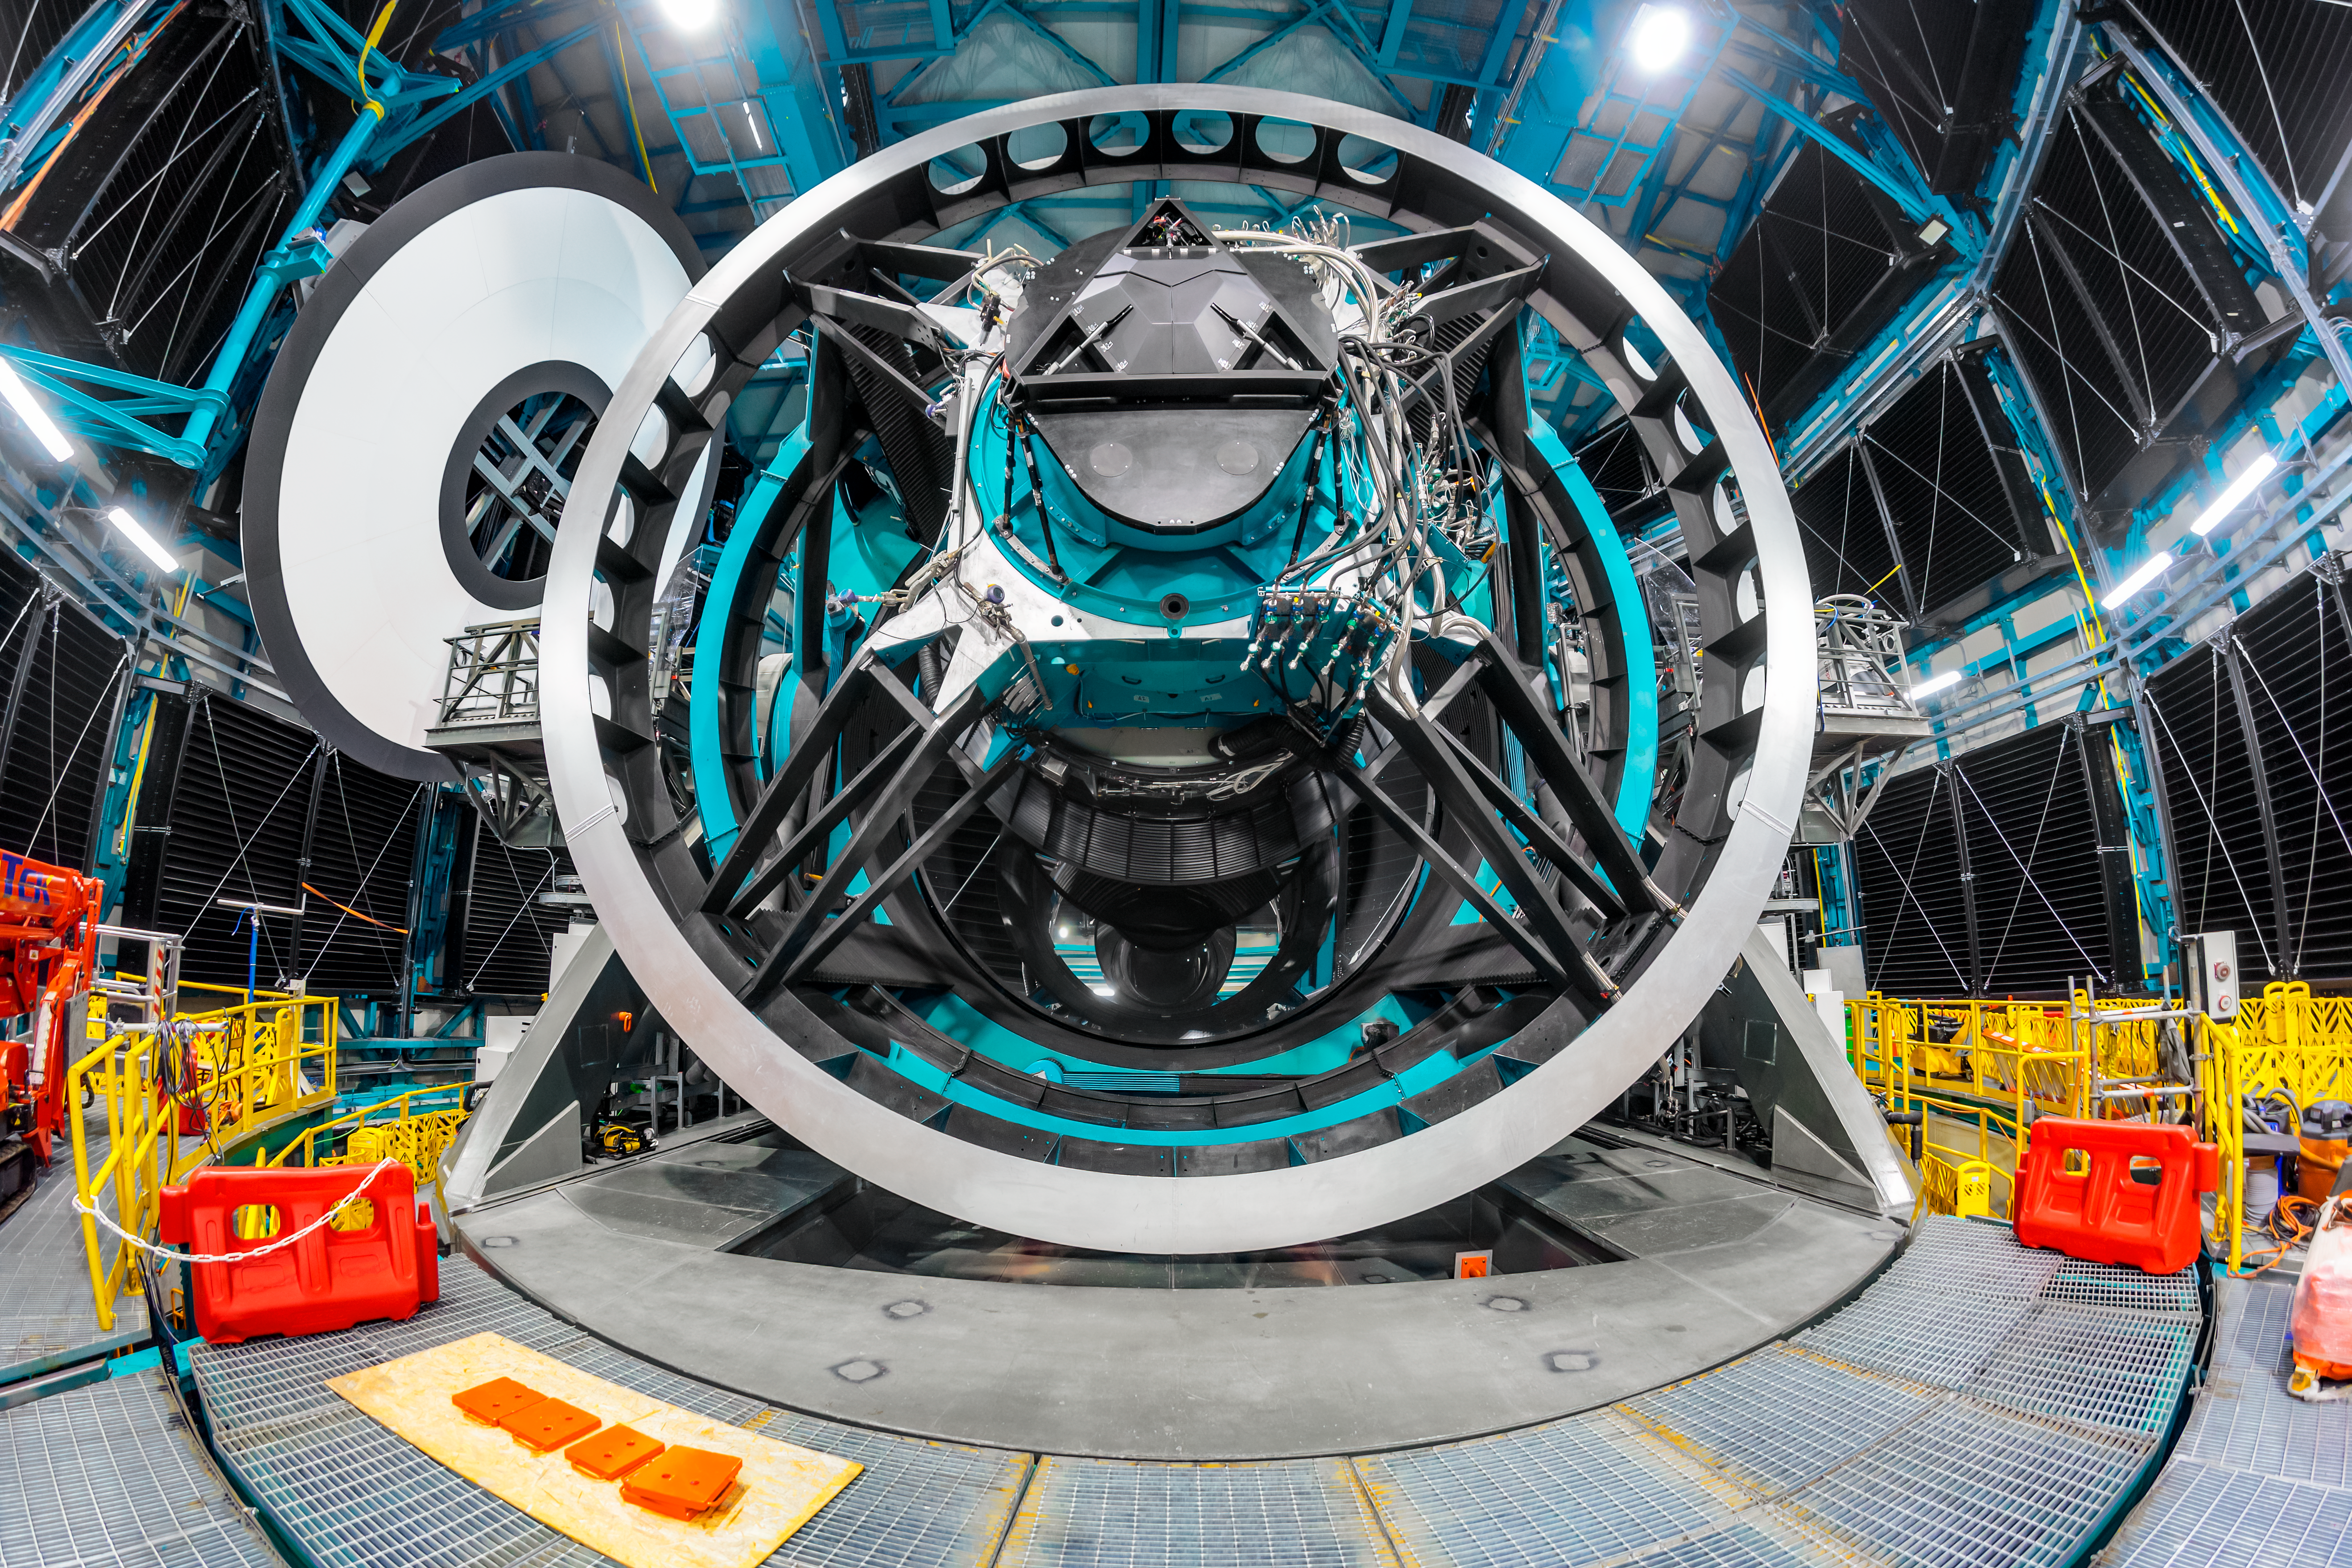

Rubin During First Look Observing Campaign

The Simonyi Survey Telescope inside NSF–DOE Vera C. Rubin Observatory during the First Look Observing Campaign.

Credit: RubinObs/NOIRLab/SLAC/NSF/DOE/AURA/P. Horálek (Institute of Physics in Opava)